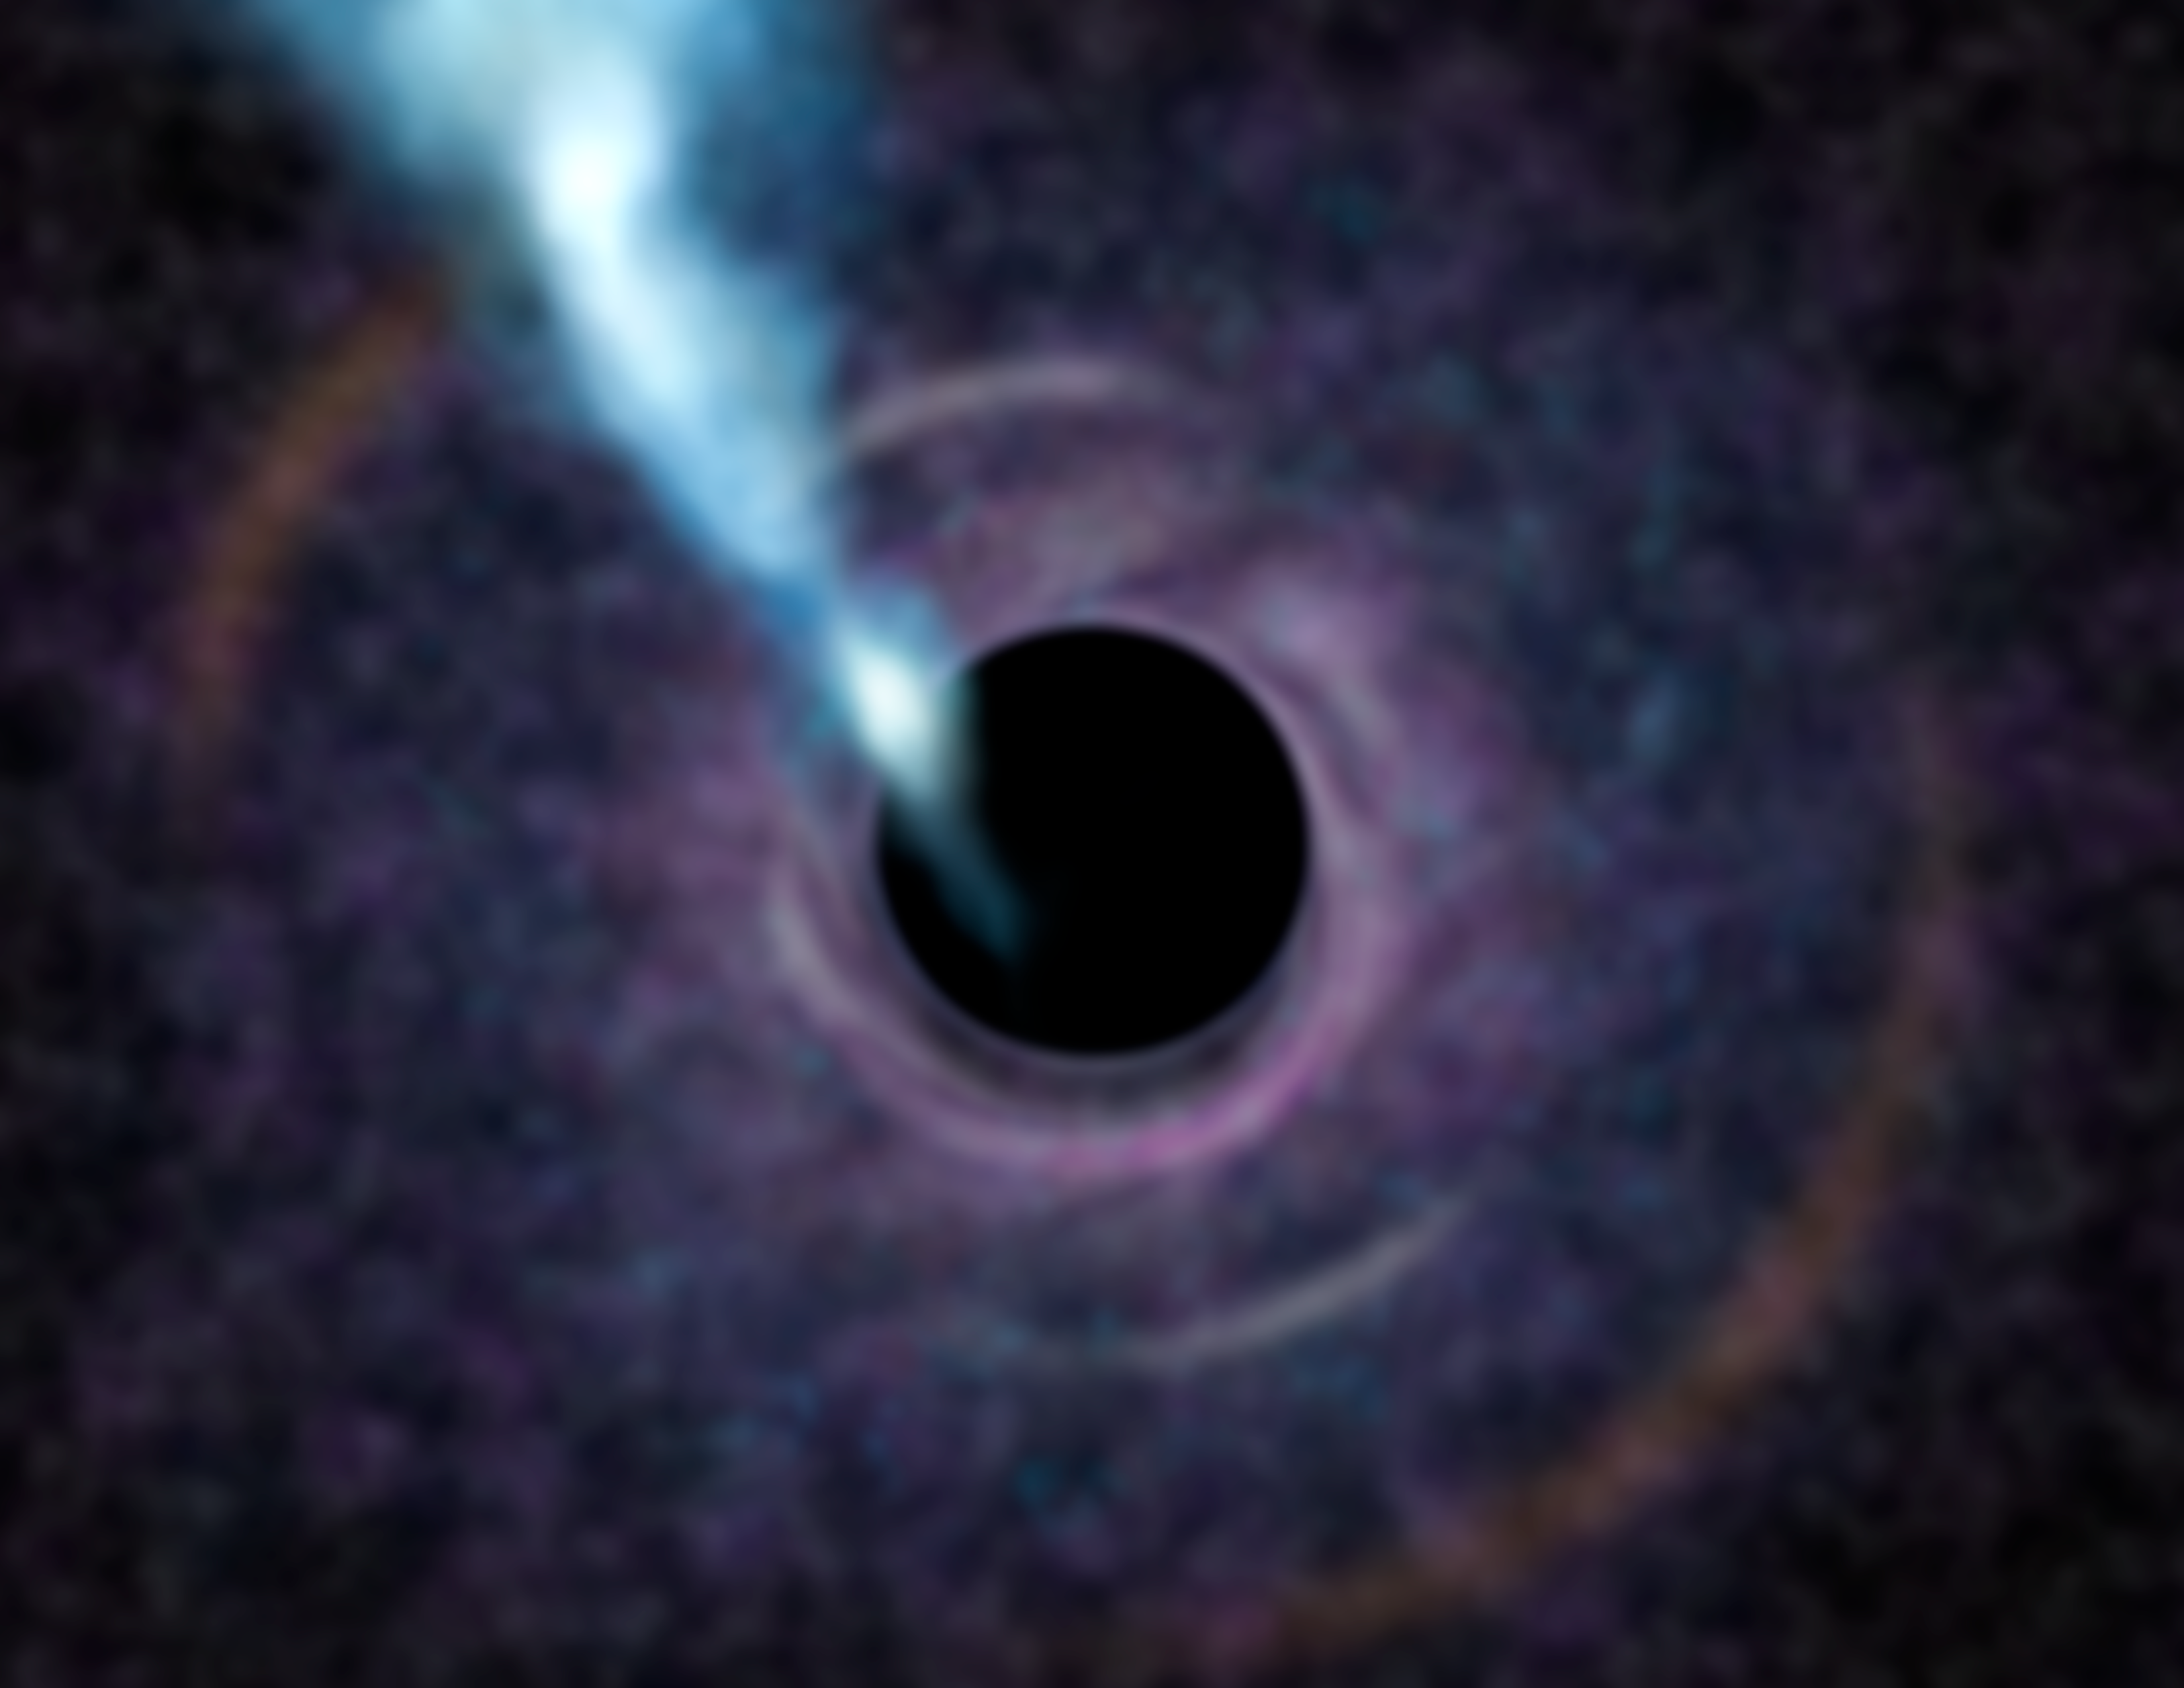

M87 Black Hole

Artist's concept of what a future telescope might see in looking at the black hole at the heart of the galaxy M87. Clumpy gas swirls around the black hole in an accretion disk, feeding the central beast. The black area at center is the black hole itself, defined by the event horizon, beyond which nothing can escape. The bright blue jet shooting from the region of the black hole is created by gas that never made it into the hole itself but was instead funneled into a very energetic jet.

Credit: International Gemini Observatory/AURA/Lynette Cook